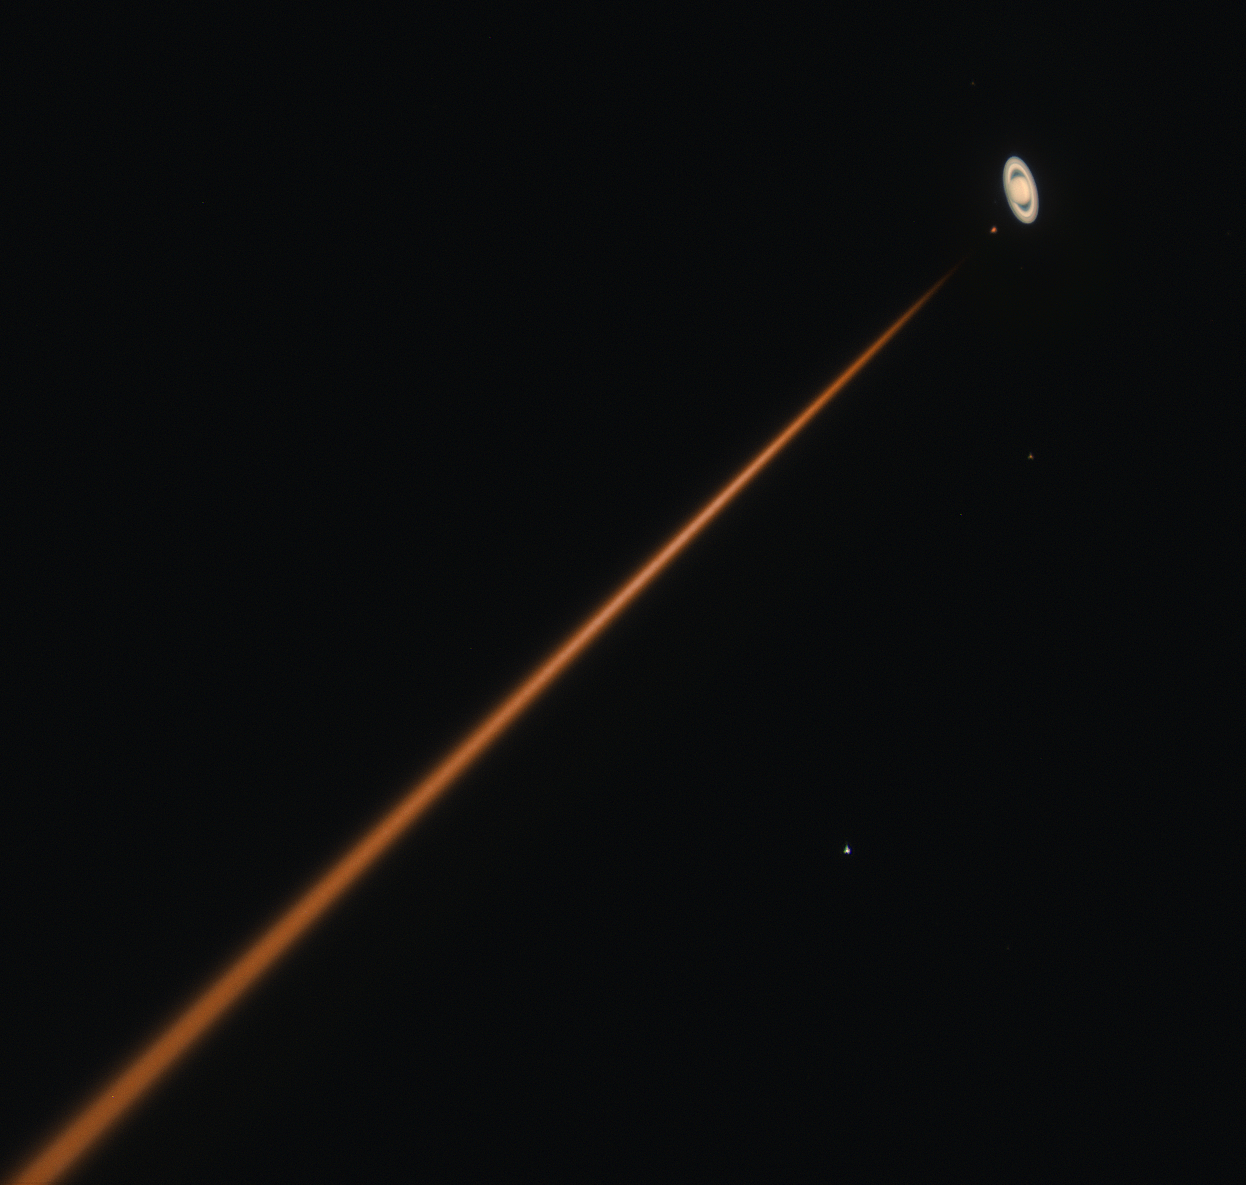

First light of new laser on Adaptive Optics Facility at Paranal

The 4 Laser Guide Star Facility (4LGSF) team have achieved first light with the first of four laser guide star units on Unit Telescope 4 (UT4) of ESO’s Very Large Telescope at Paranal. This is a key step on the way to creating the full Adaptive Optics Facility.

First light took place on the night of Wednesday 29 April . This image shows the intense orange beam pointed close in the sky to the planet Saturn.

Credit: ESO/D. Bonaccini Calia and the 4LGSF team